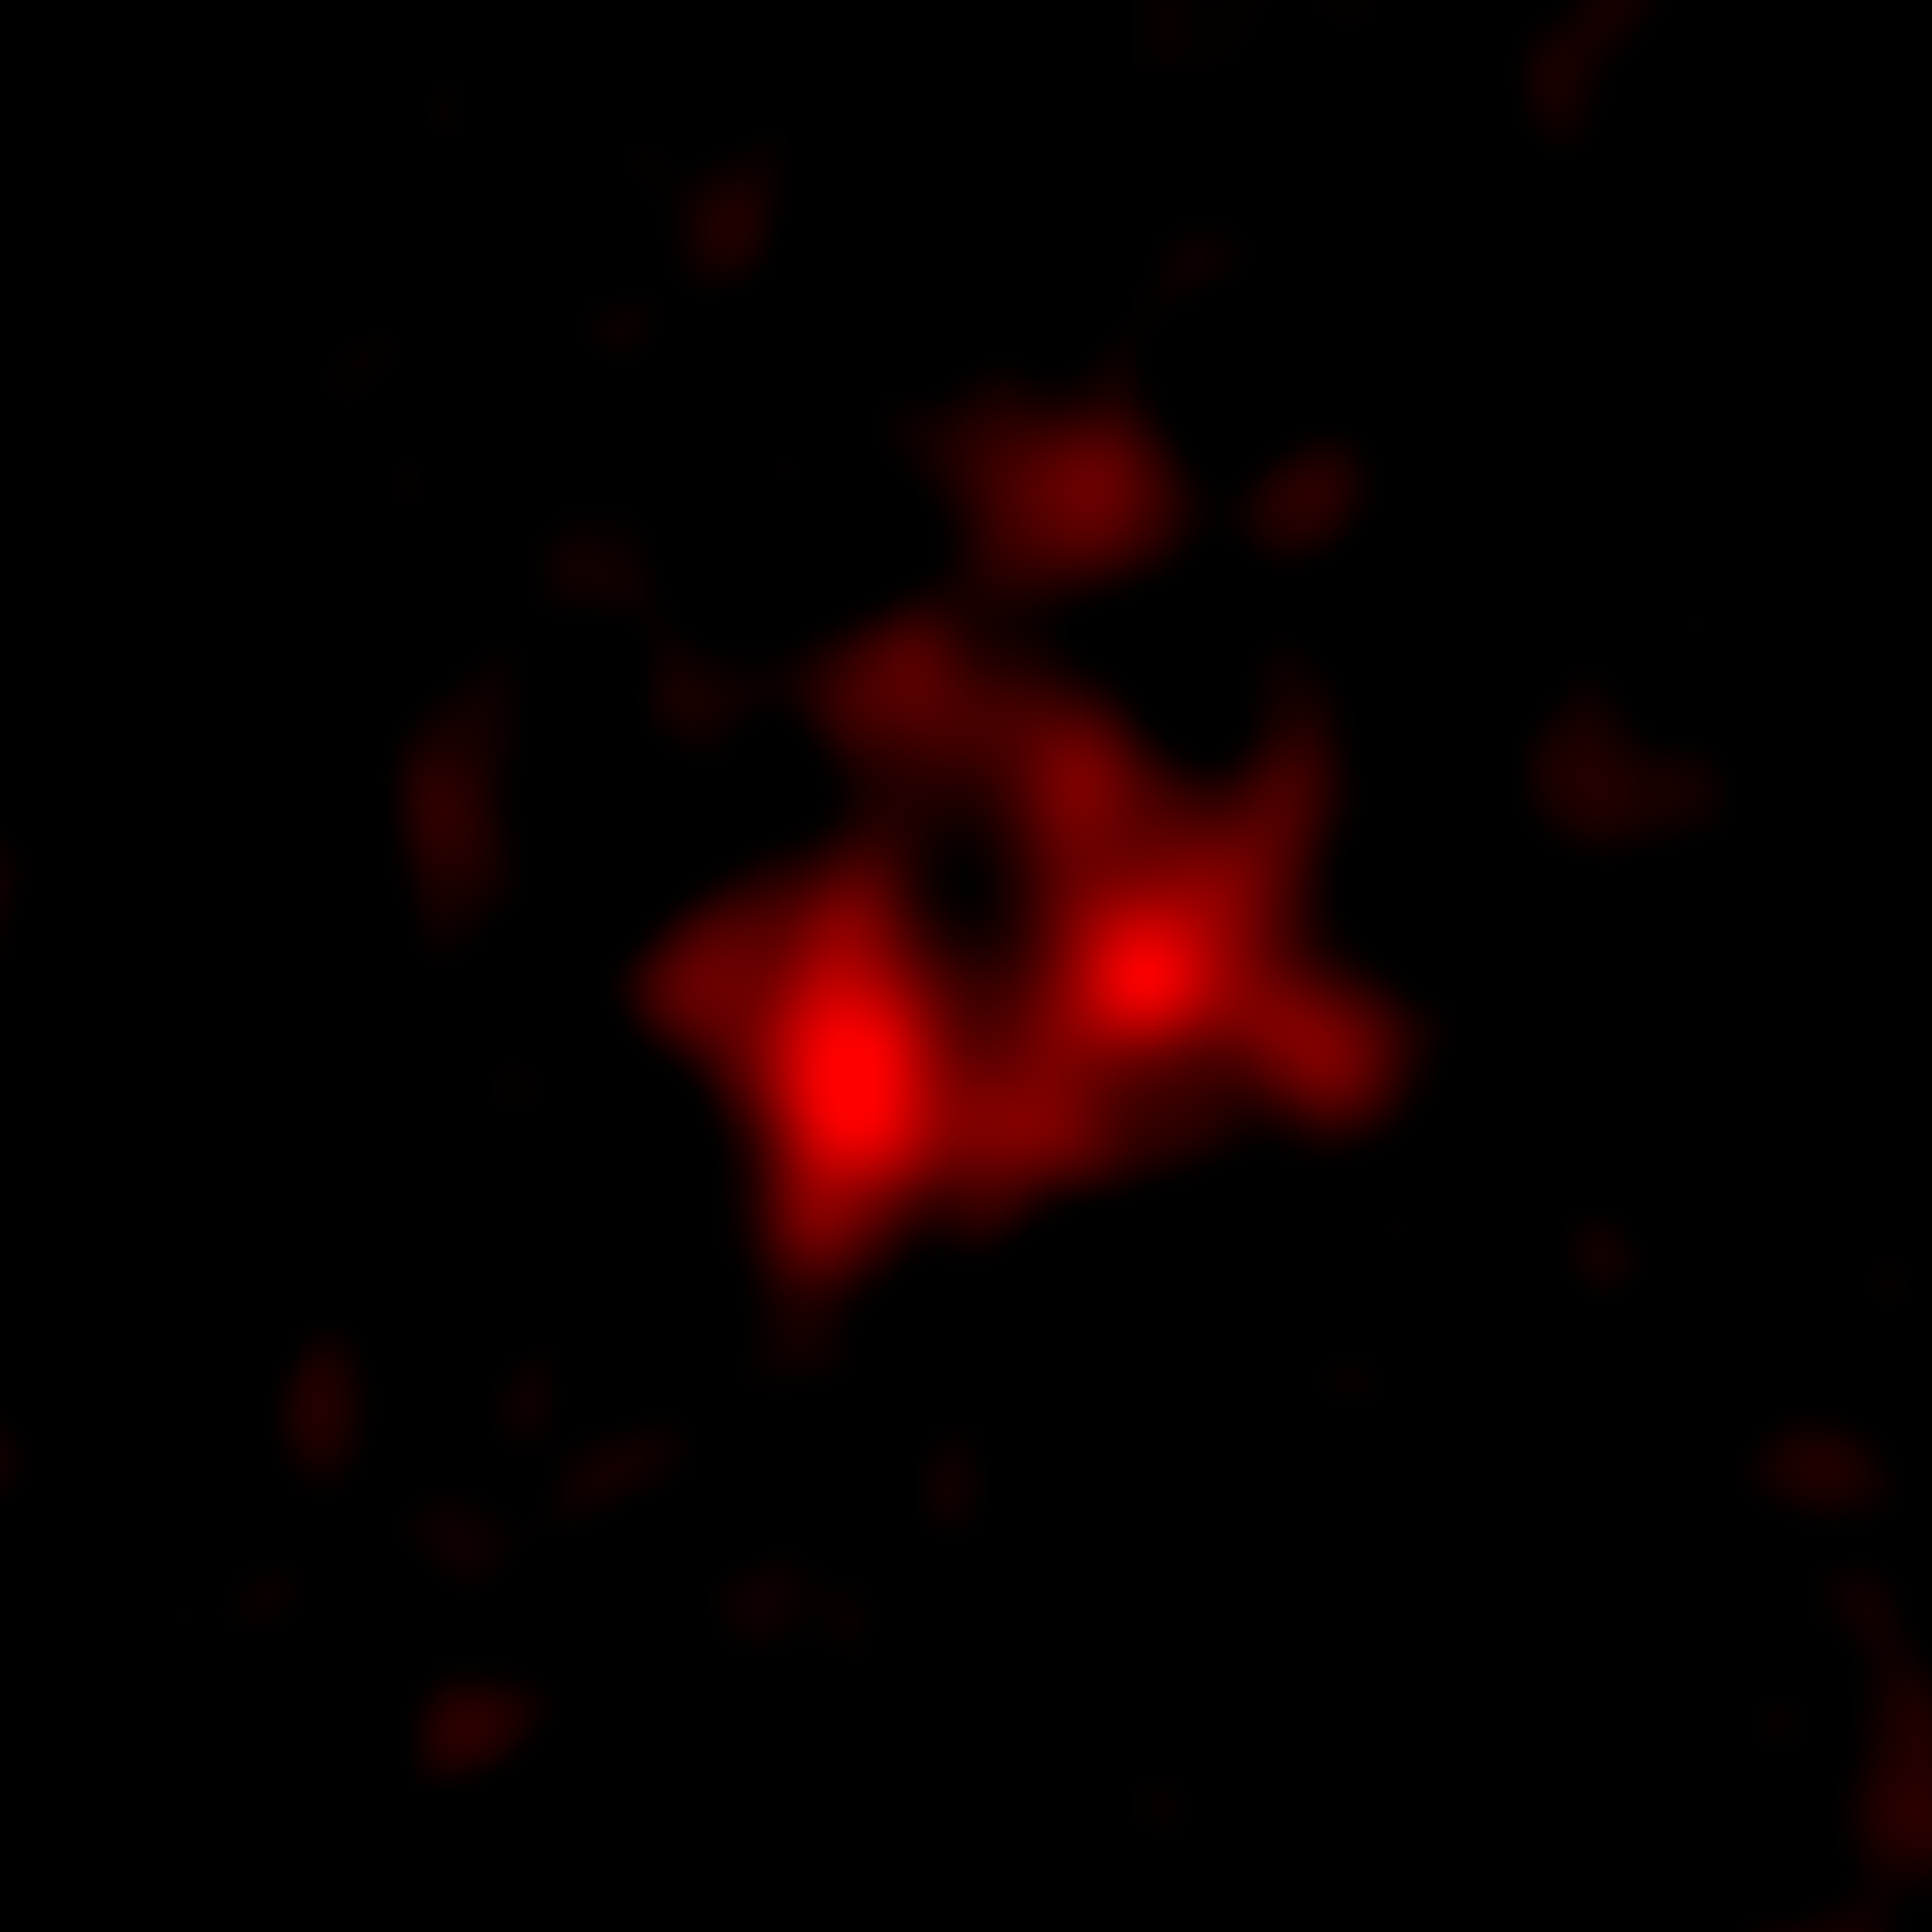

Galaxy MACS0416_Y1 located 13.2 billion light-years away

The ALMA image of the galaxy MACS0416_Y1 located 13.2 billion light-years away, harboring the farthest ever dark nebula. The image spans approximately 15,000 light-years on each side.
Image captured by ALMA, only showing the radio waves emitted by the dust within the dark nebula. A vertically elongated elliptical cavity, a candidate for a superbubble, is visible in the central region.".

Credit: ALMA (ESO/NAOJ/NRAO), Y. Tamura et al